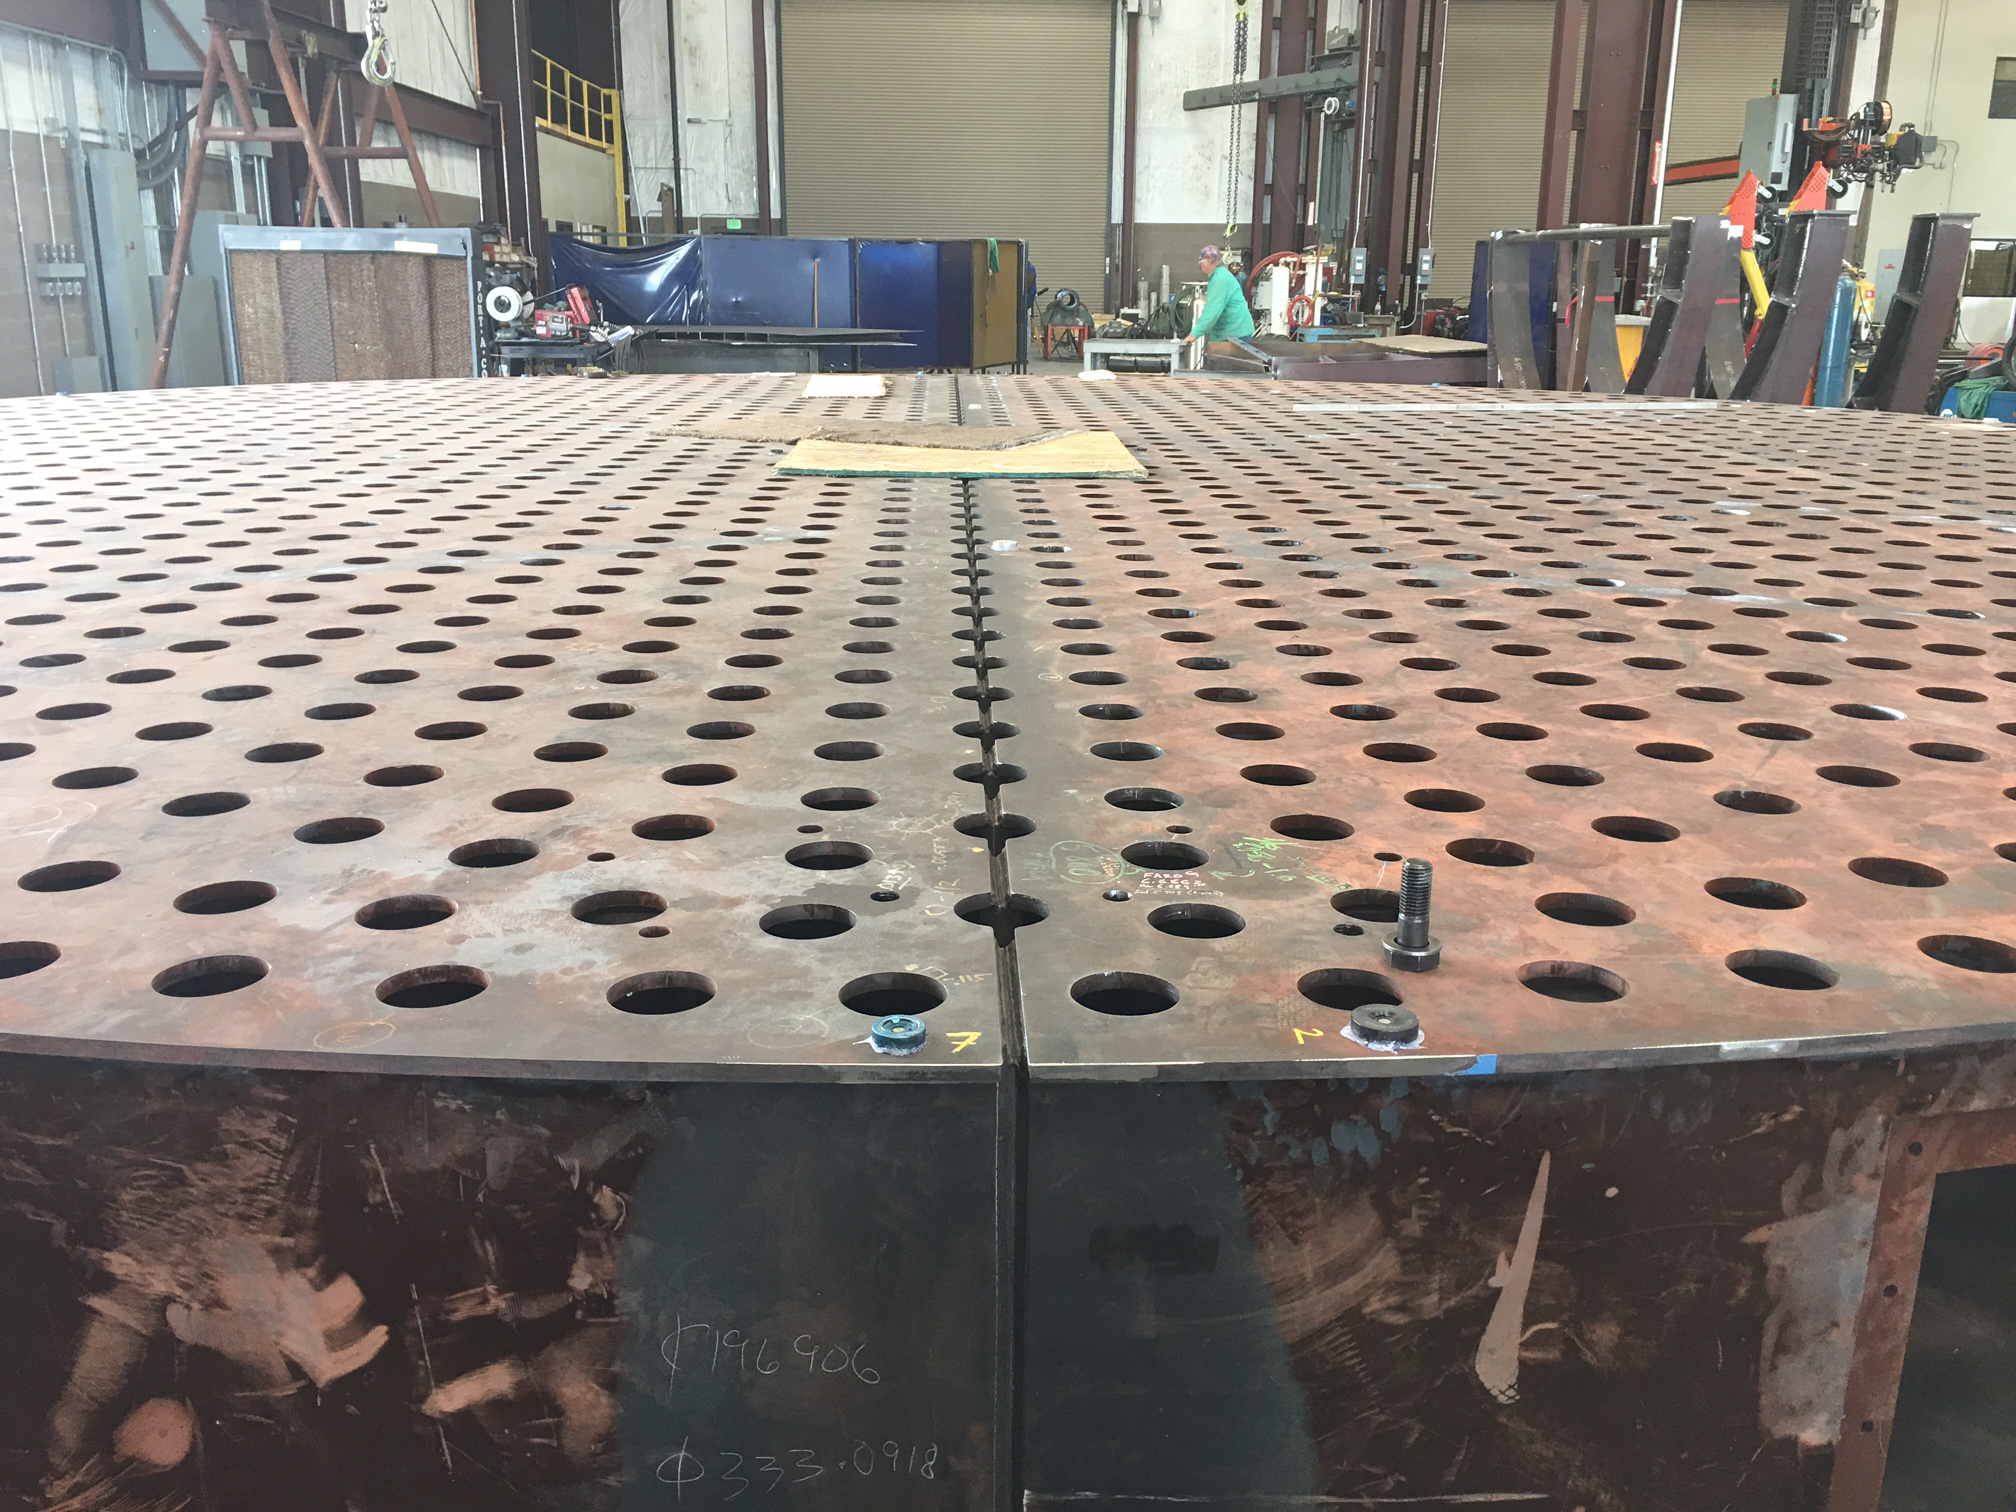

M1M3 Surrogate Mirror Fabrication

Both halves of the M1M3 Surrogate Mirror have now been machined, and will be joined together.

Credit: Rubin Observatory/NSF/AURA